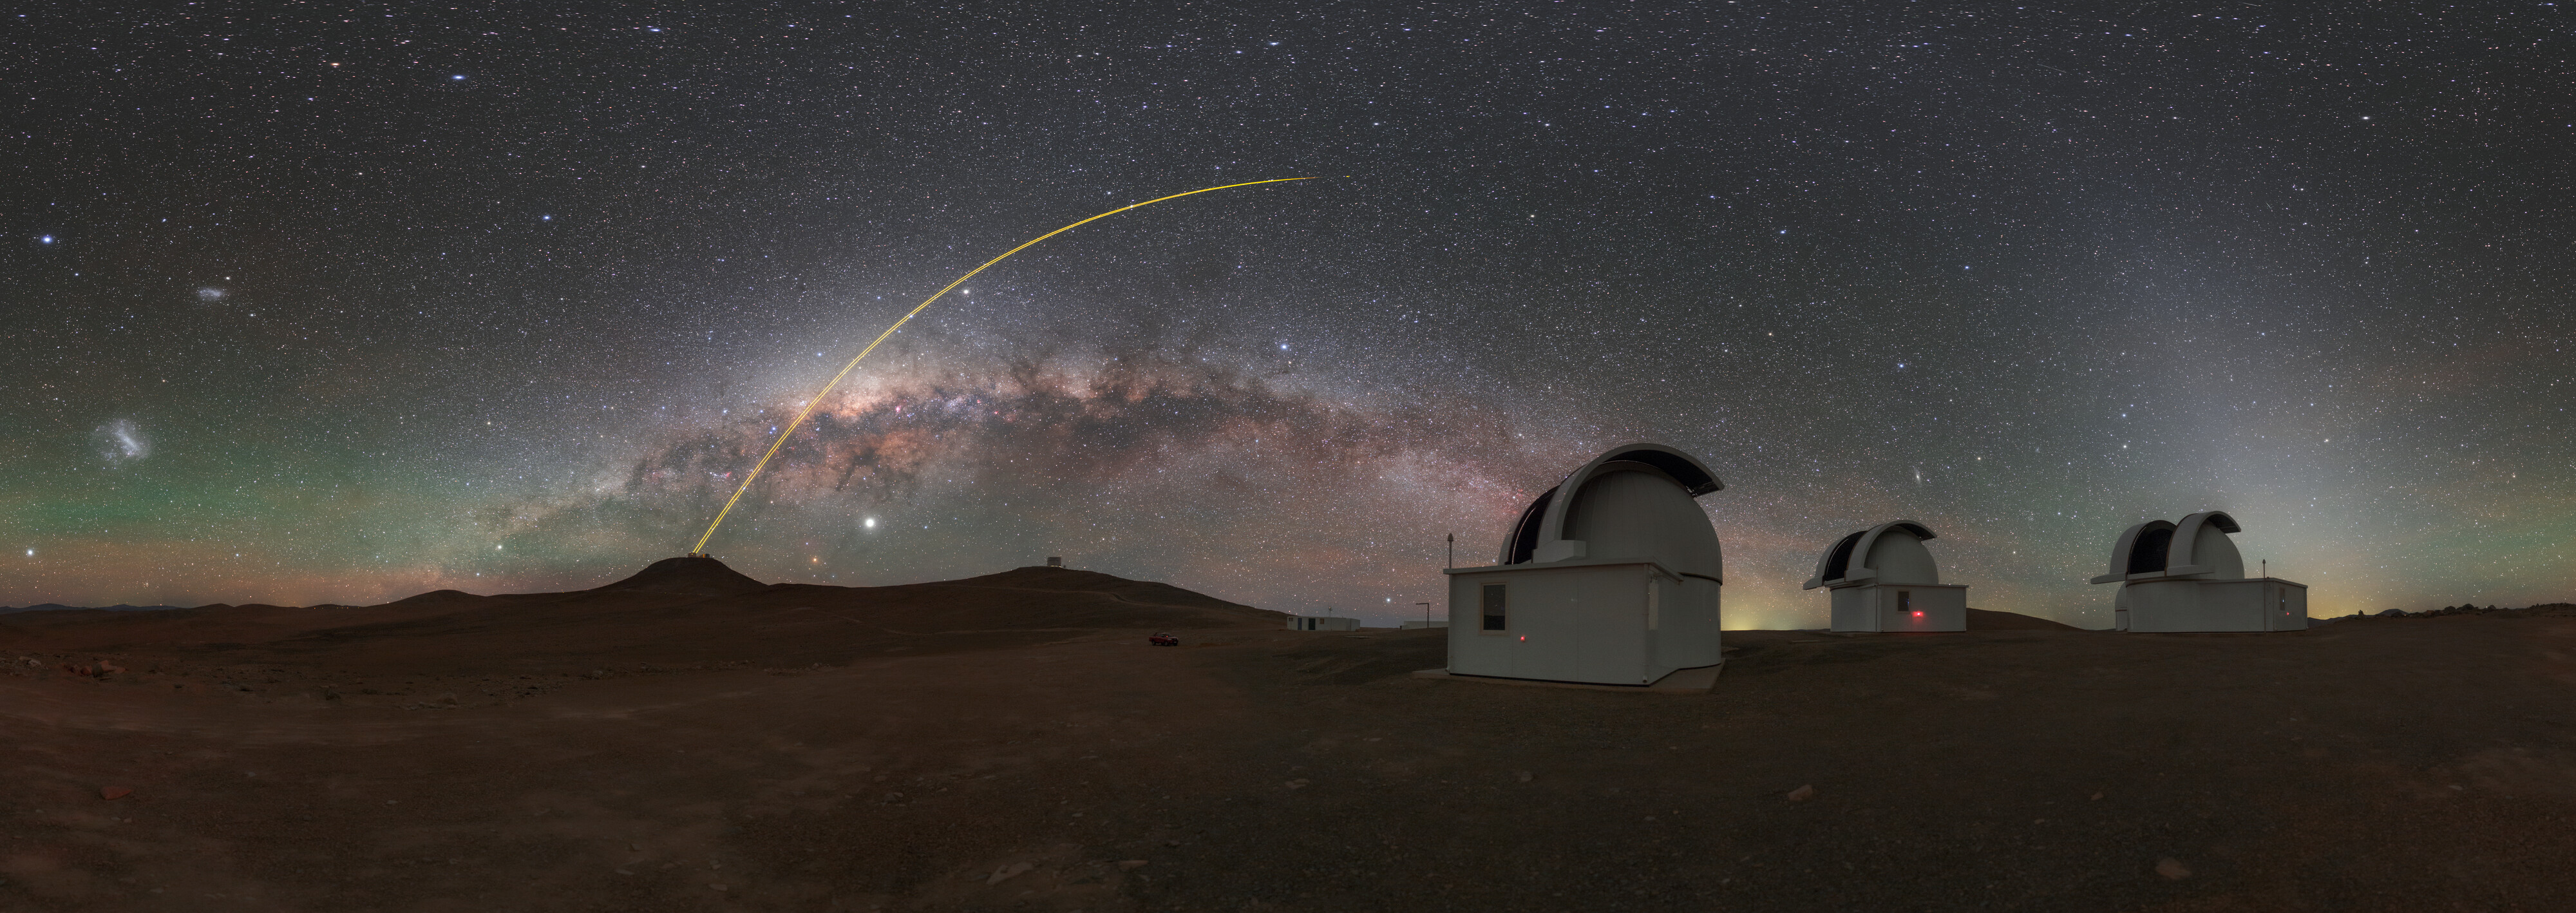

Milky Way above SPECULOOS

The Search for habitable Planets EClipsing ULtra-cOOl Stars (SPECULOOS) is searching for Earth-like planets around tiny, dim stars in front of a panorama of the Milky Way.

Credit: ESO/P. Horálek